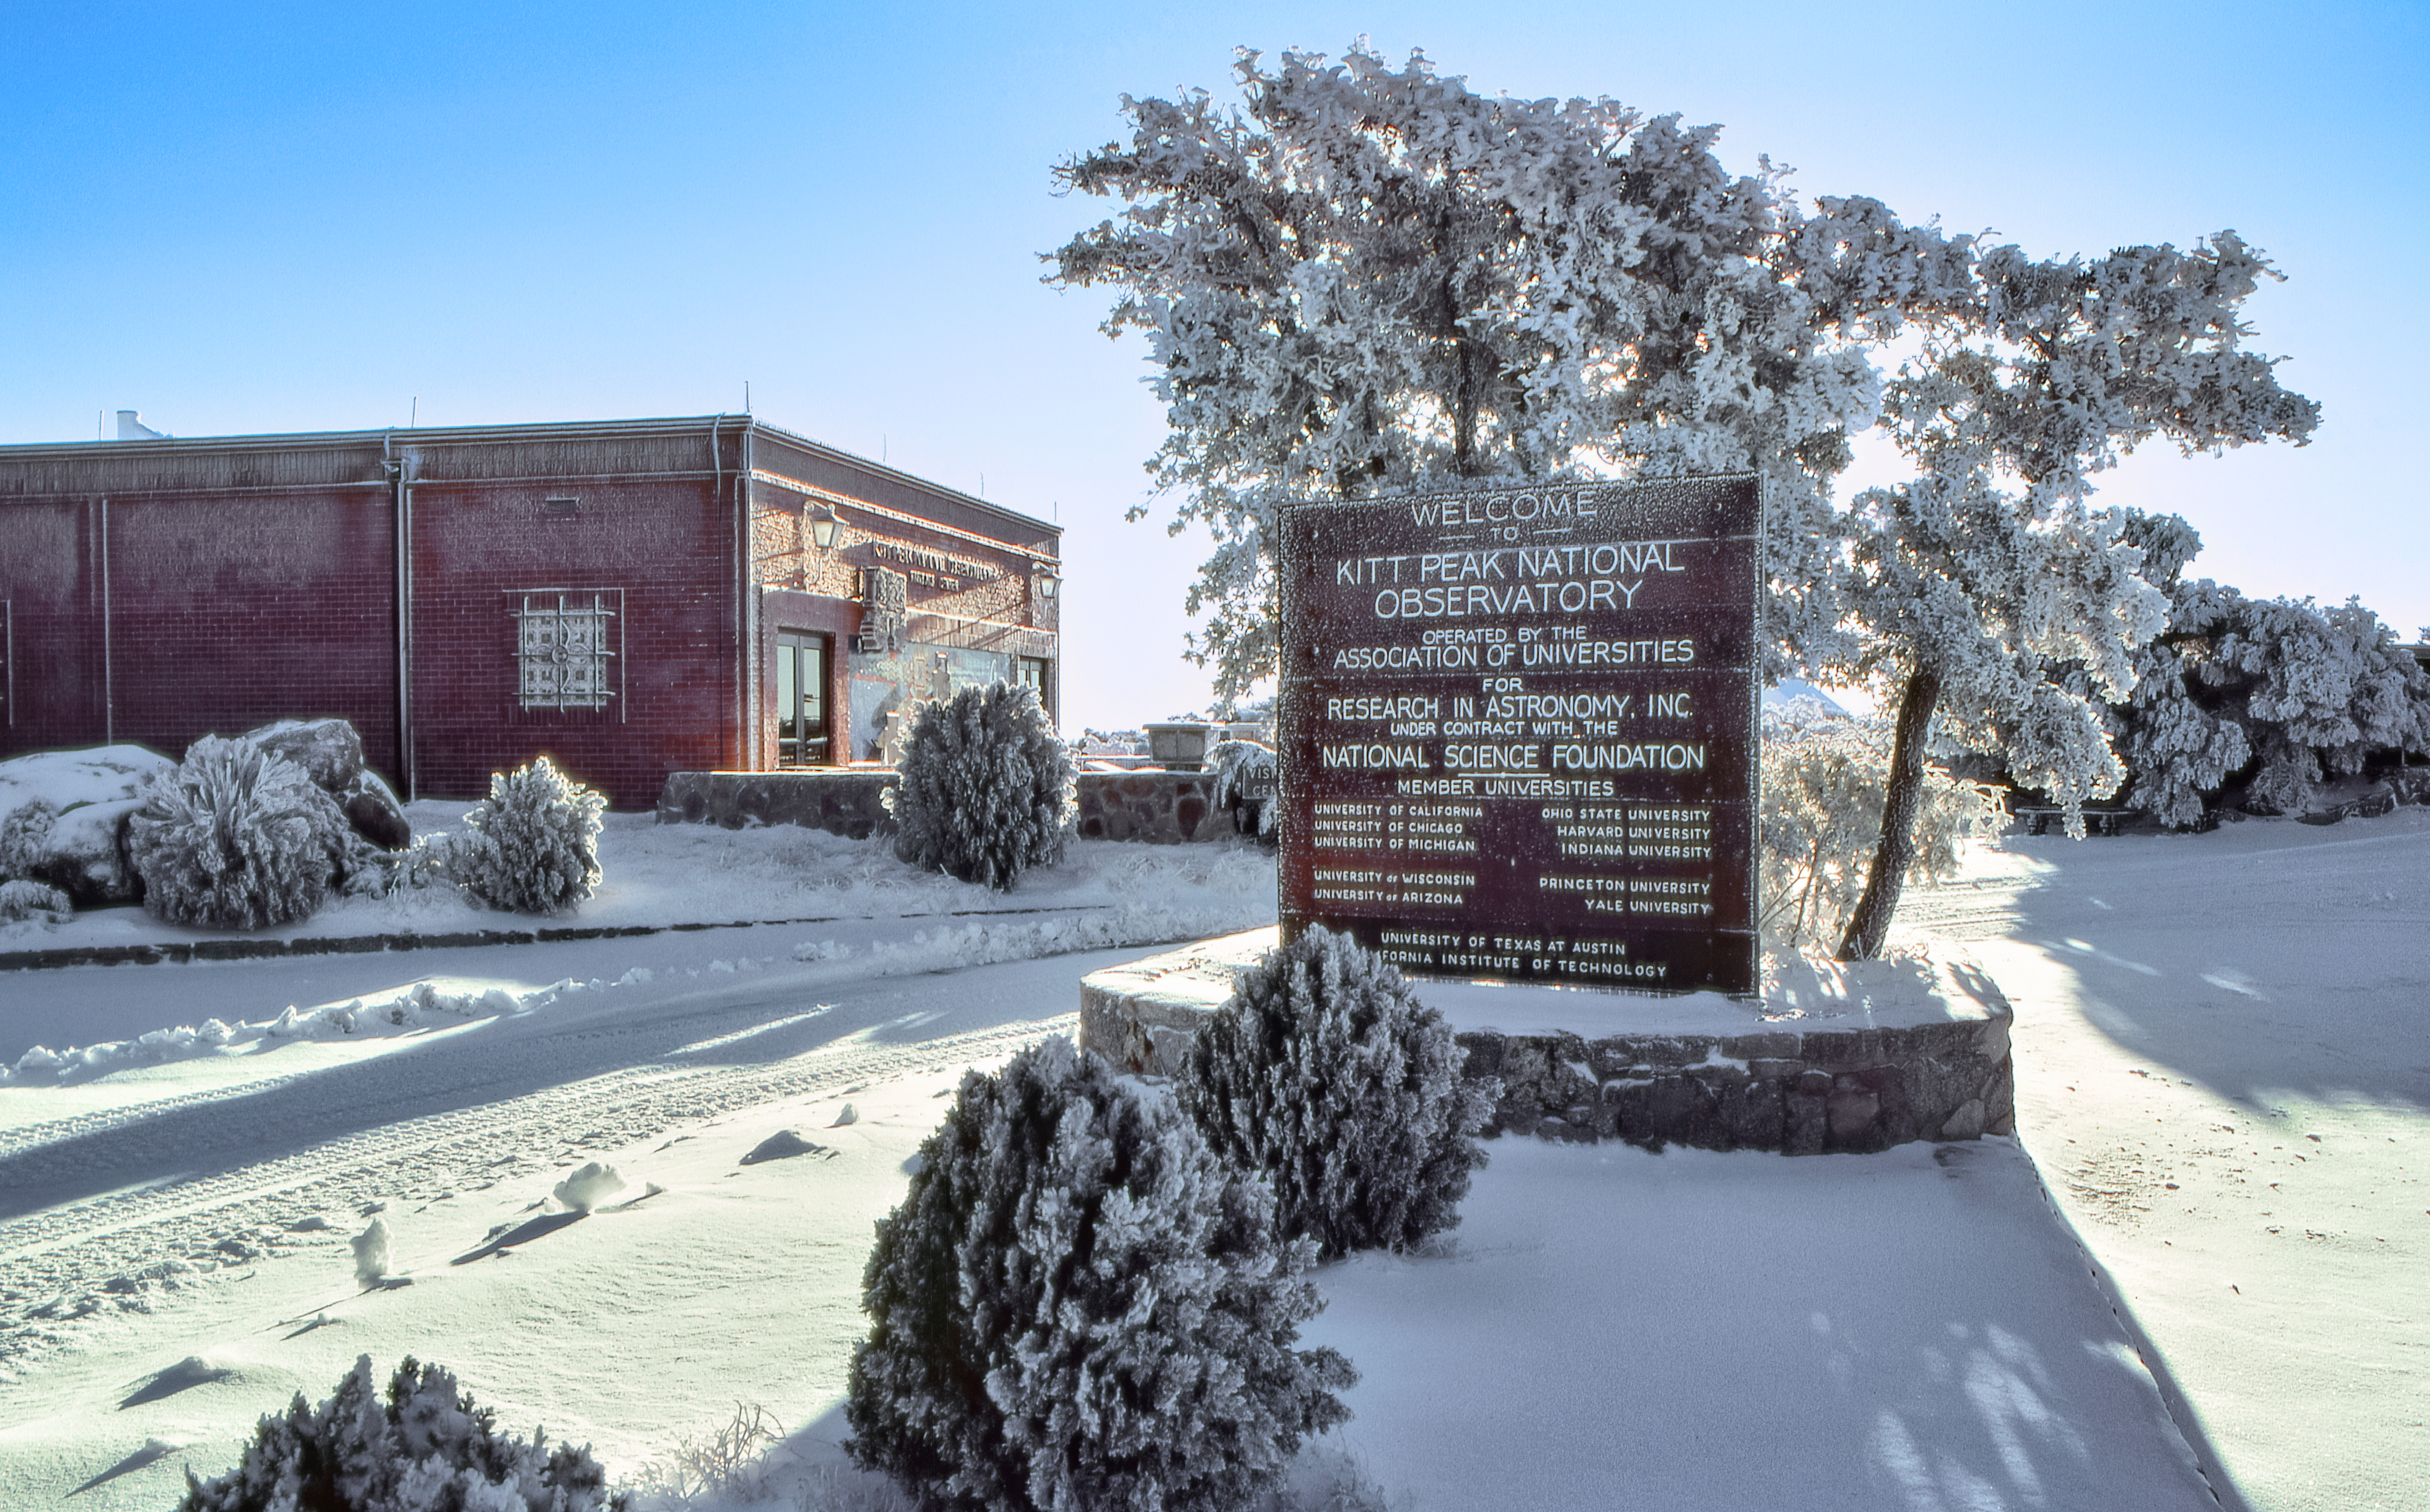

Snow at the Kitt Peak Visitor Center

Carey Portnoy, a former Technical Assistant at NSF Kitt Peak National Observatory, captured this image in the late 1970s. It shows the Kitt Peak Visitor Center after it snowed.

This image is part of NSF NOIRLab’s historical archives.

Credit: KPNO/NOIRLab/NSF/AURA/C. Portnoy